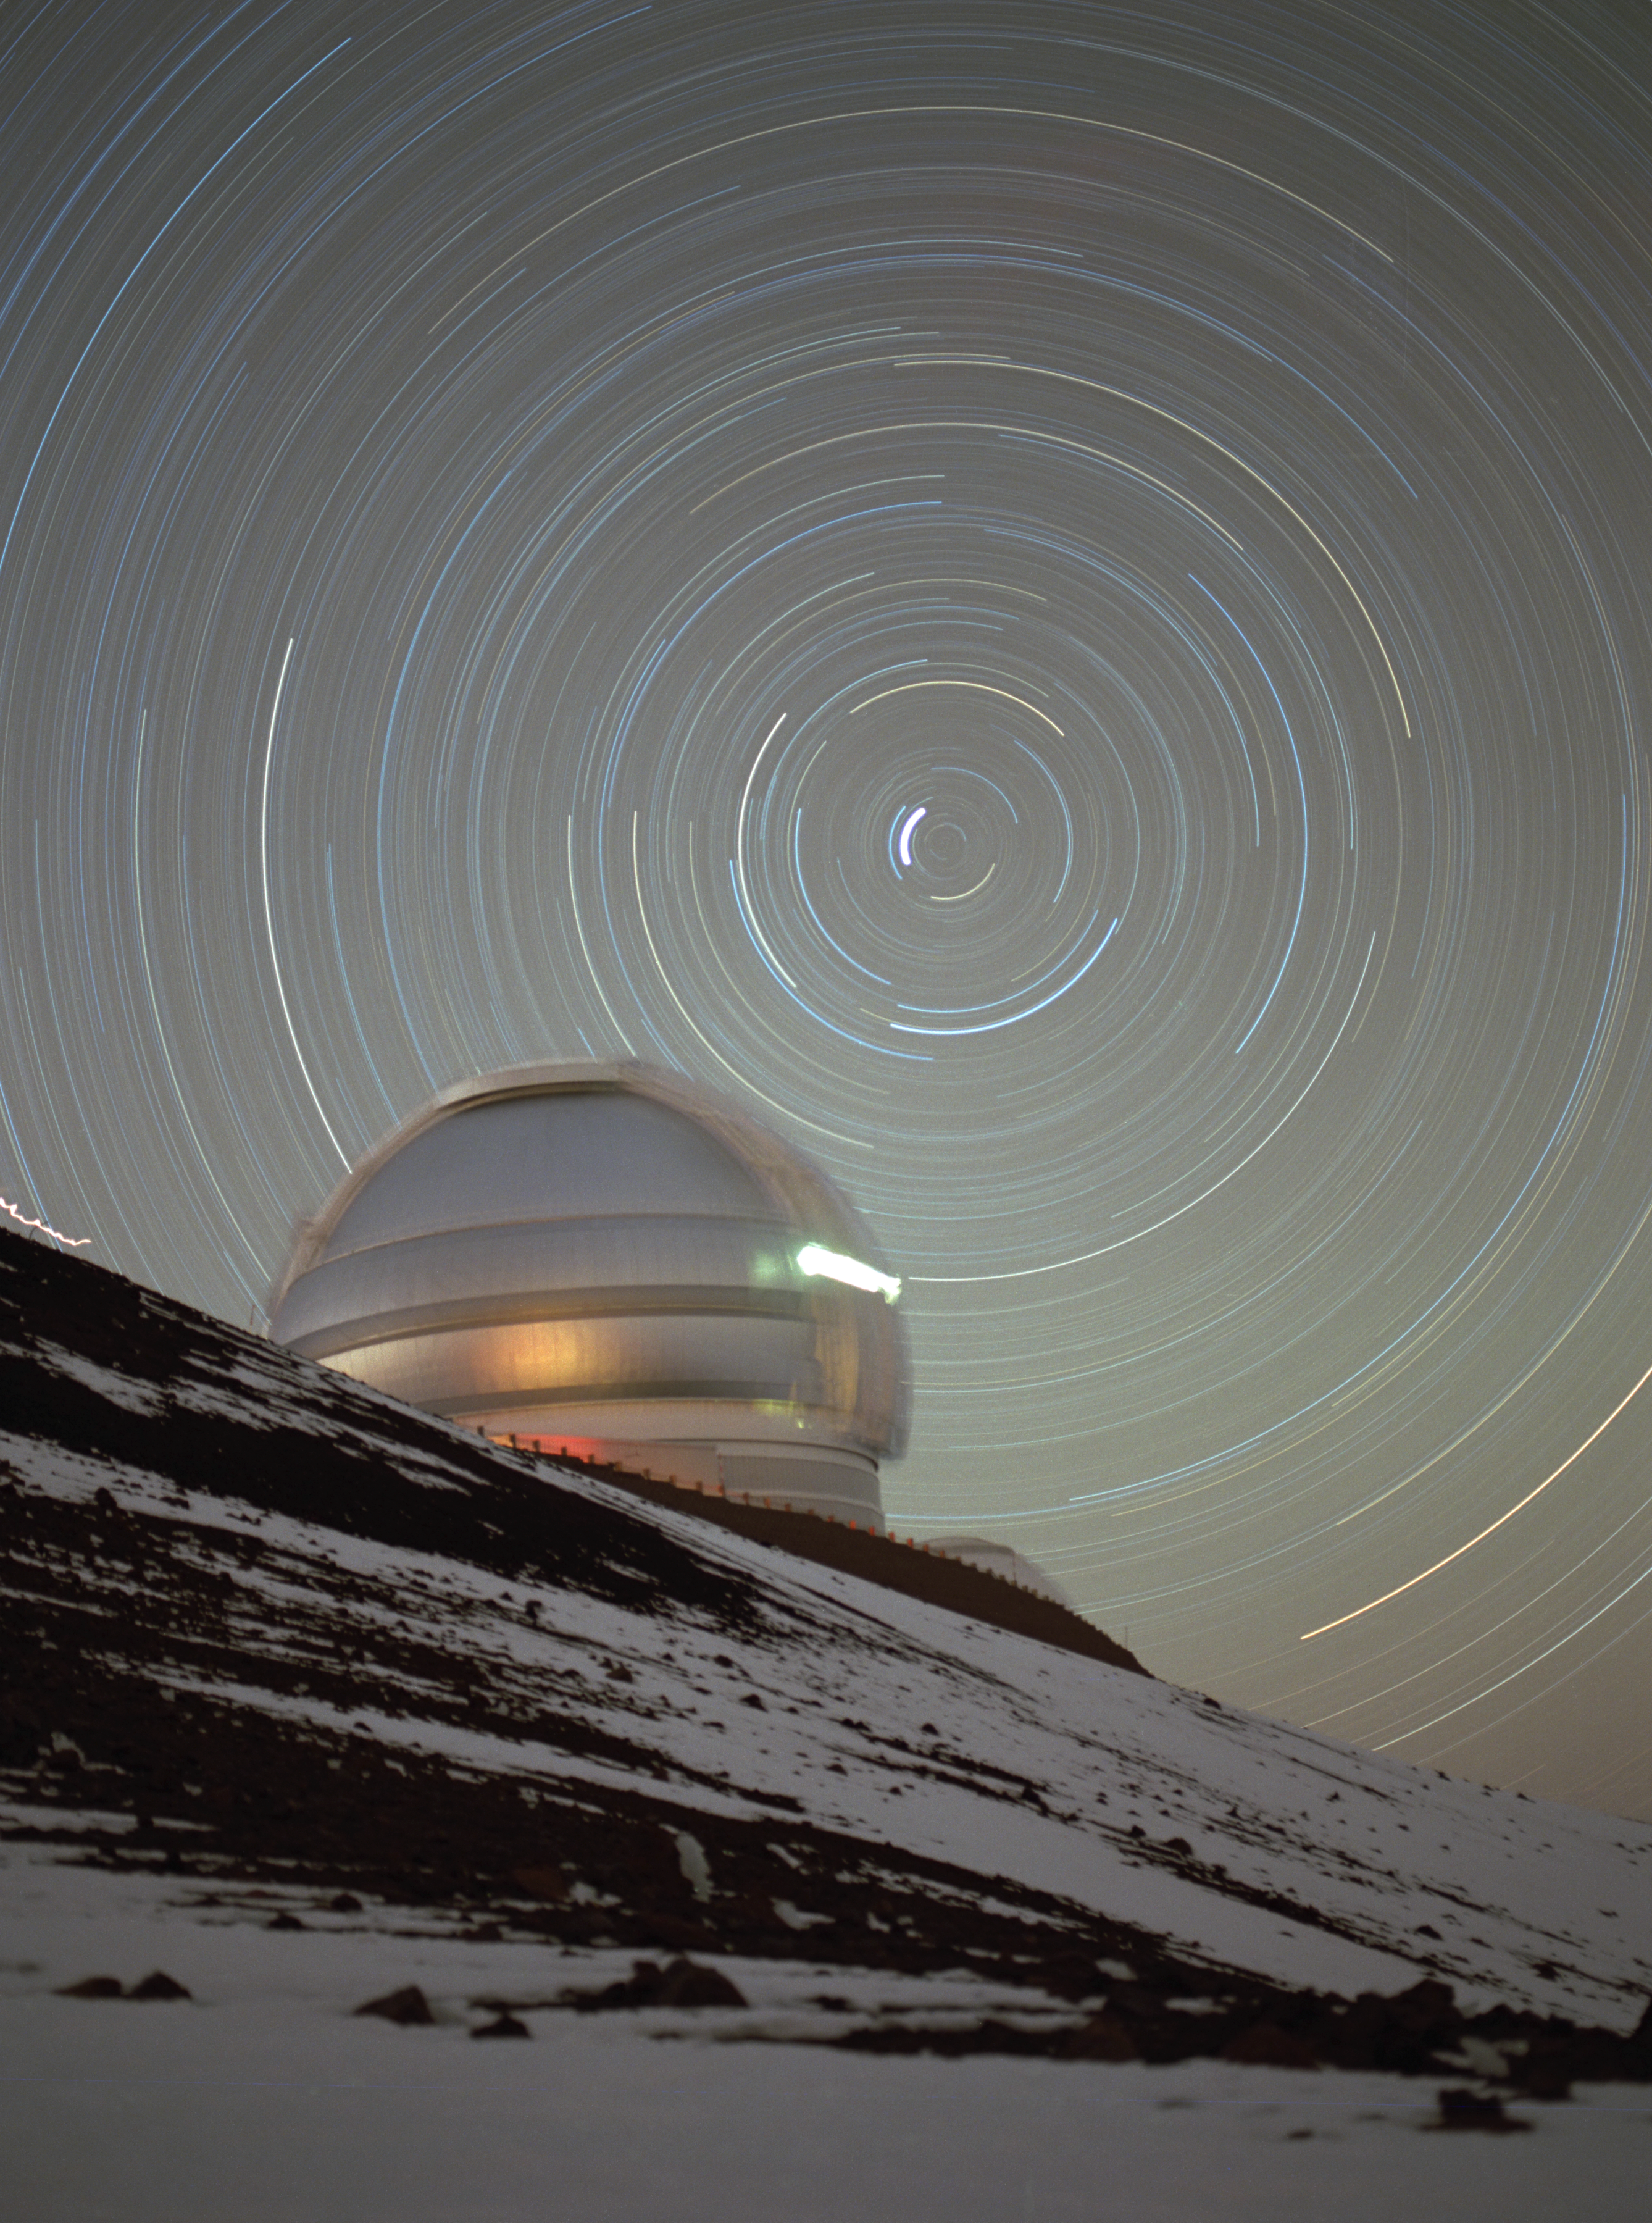

Circumpolar Stars Over Gemini North

Gemini North with northern circumpolar star trails. Snow is visible in foreground, image obatined from valley between east ridge and summit.January 1999

Credit: International Gemini Observatory